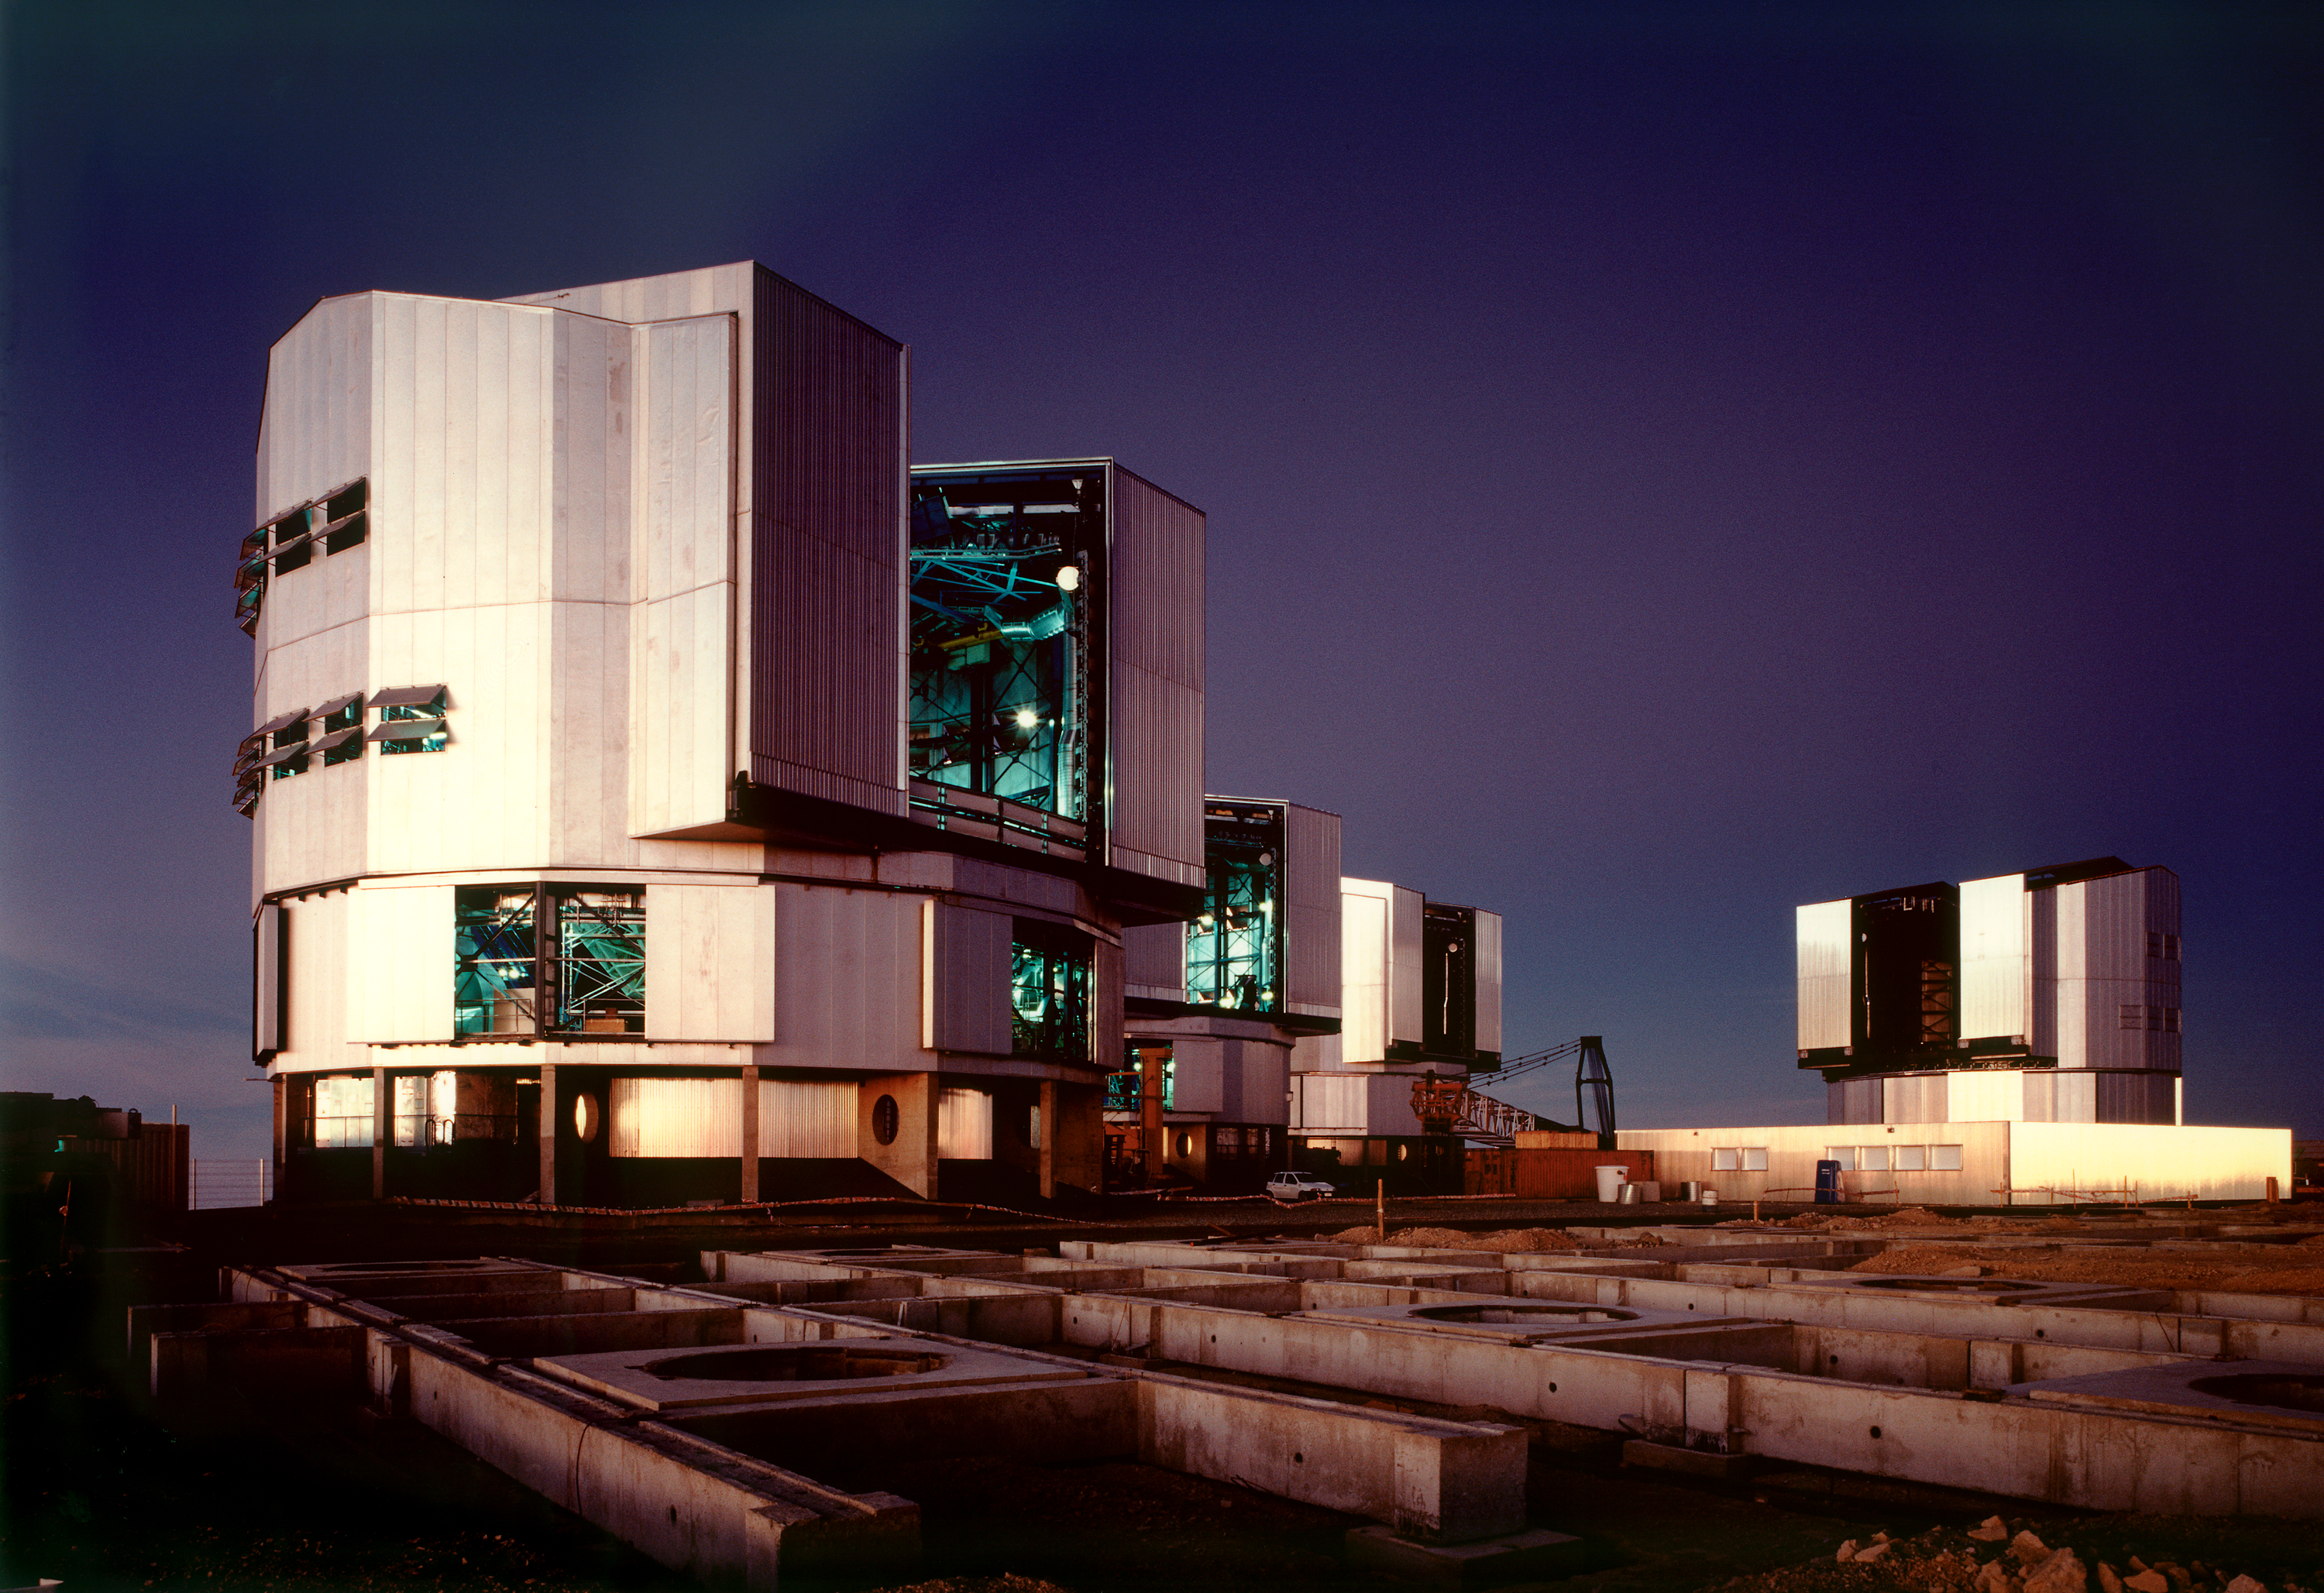

Enclosures on platform

The four Unit Telescopes in their enclosures. From left to right there are ANTU, KUEYEN, MELIPAL and YEPUN. These names come from the Mapuche language and mean Sun, Moon, Southern Cross and Venus.

Credit: ESO